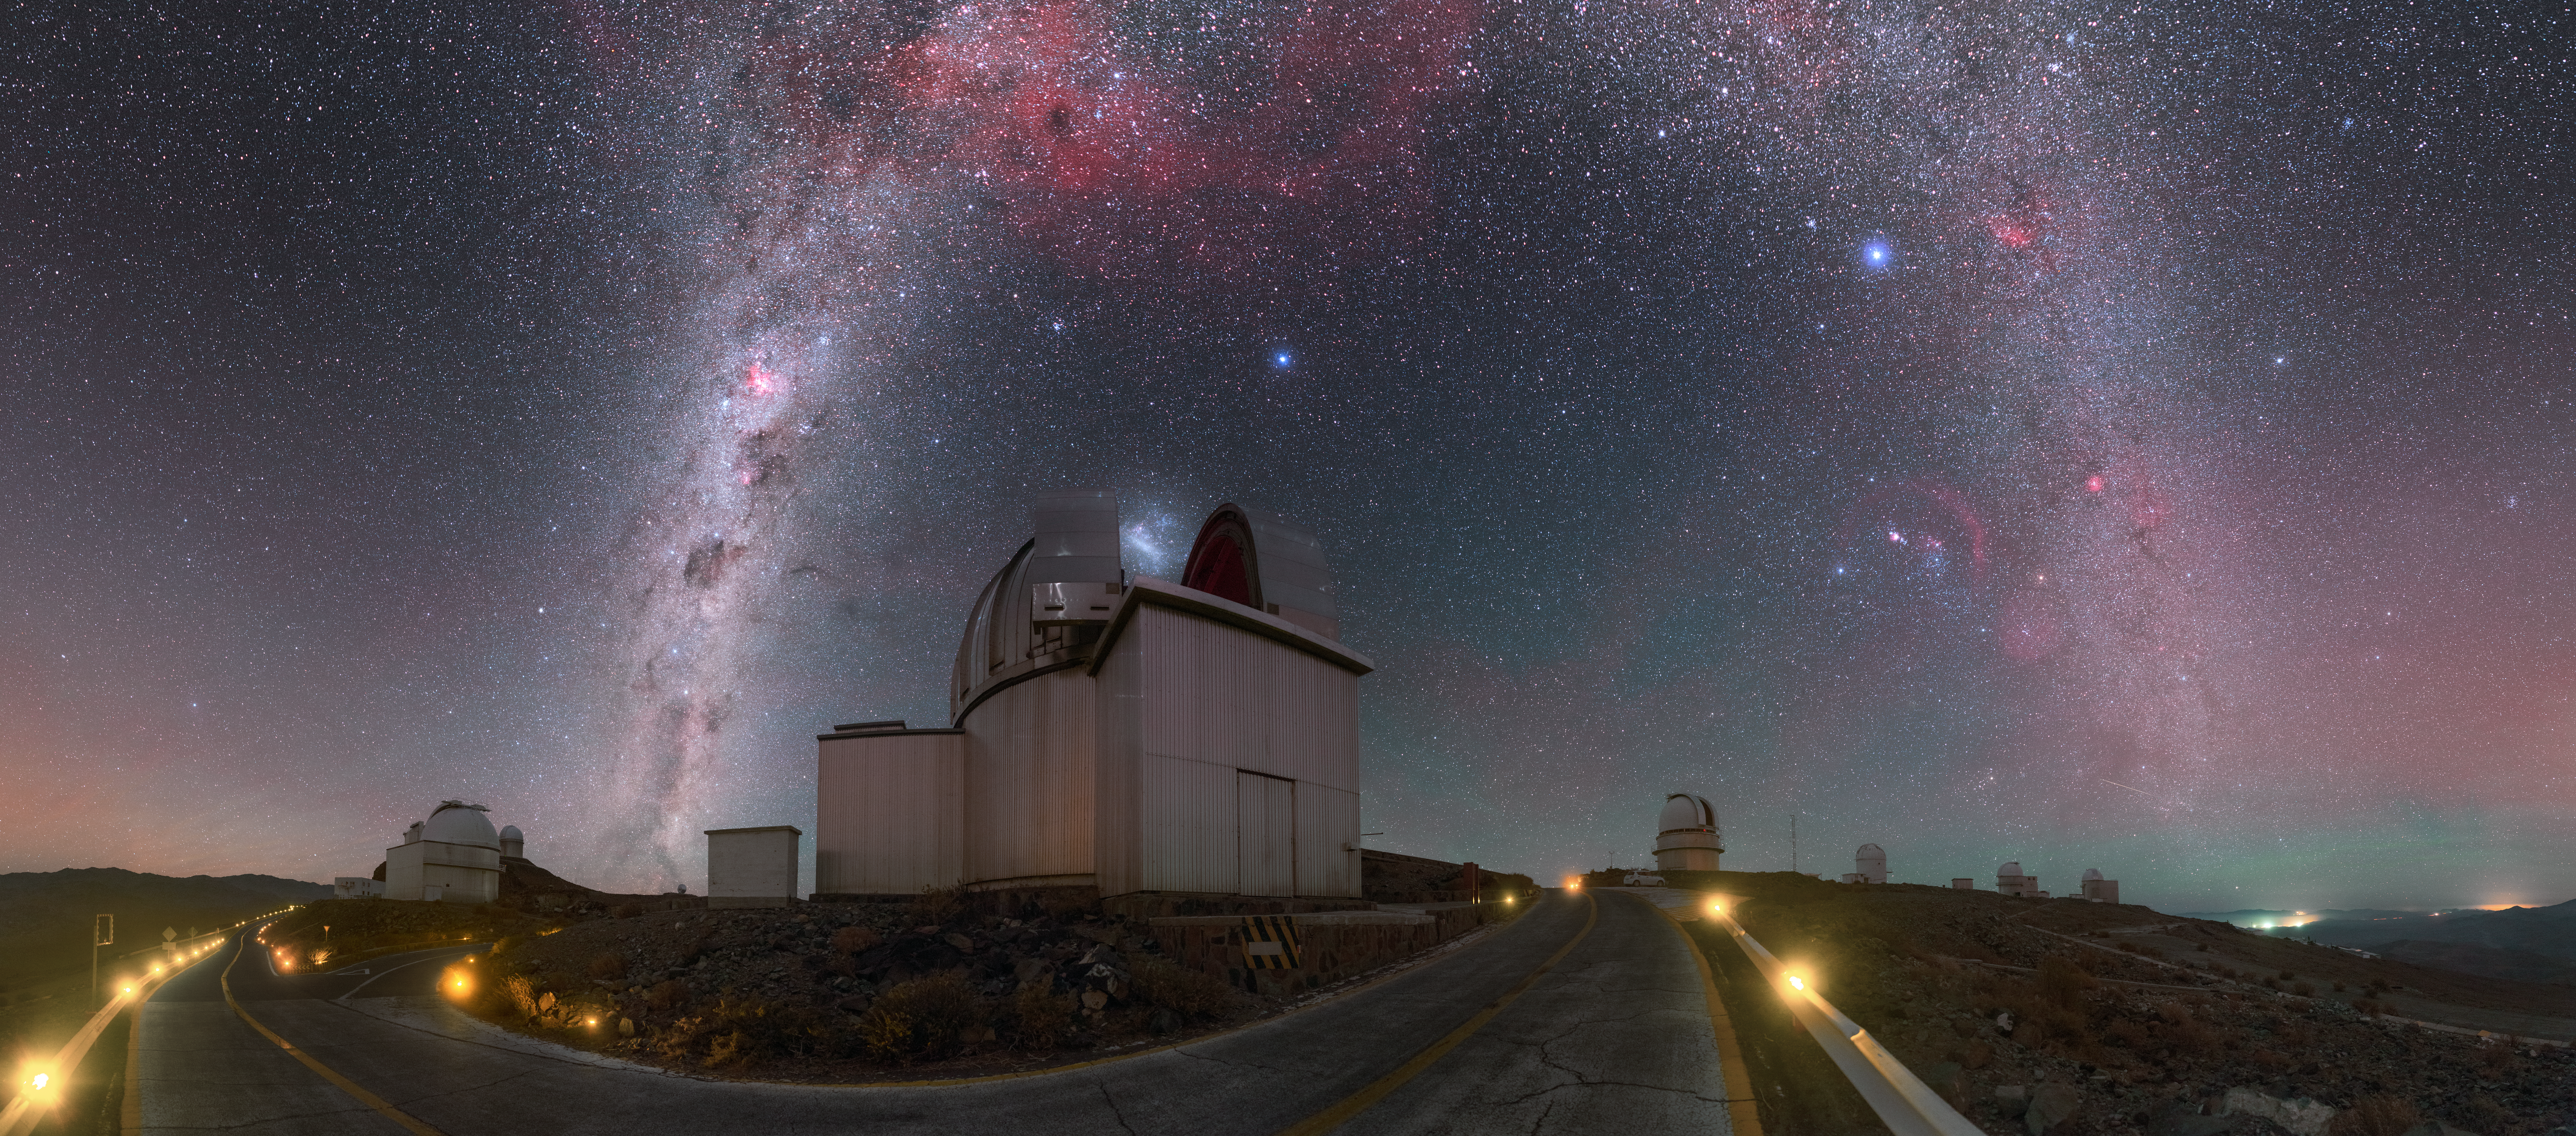

Milky Way arching over La Silla

This stunning ultra high definition panorama, taken by ESO Photo Ambassador Petr Horálek, shows the Milky Way galaxy arching above ESO’s La Silla Observatory in Chile.

La Silla is located at the southern edge of the Atacama Desert, from where the observatory’s numerous telescopes observe the night sky — one of the darkest on the Earth — perched 2400 metres above sea level, and so making the most of the unrivalled atmospheric conditions at the site to reveal the cosmos in remarkable detail.

This image is certainly no different! Our galaxy’s cloudy and dusty structure appears as a brilliant and glowing coronet above the open dome of the MPG/ESO 2.2-metre telescope, which appears to be gobbling up the bright smudge of the Large Magellanic Cloud. Various clouds and nebulae, including the well-known Gum Nebula, stand out against the dark sky in the central–upper part of the image, shining in a range of pinkish hues.

Horálek’s camera also reveals various colours of the airglow, visible across the sky and near the horizon. An ESOcast dedicated to this peculiar sky phenomenon is available here.

Credit: P. Horálek/ESO